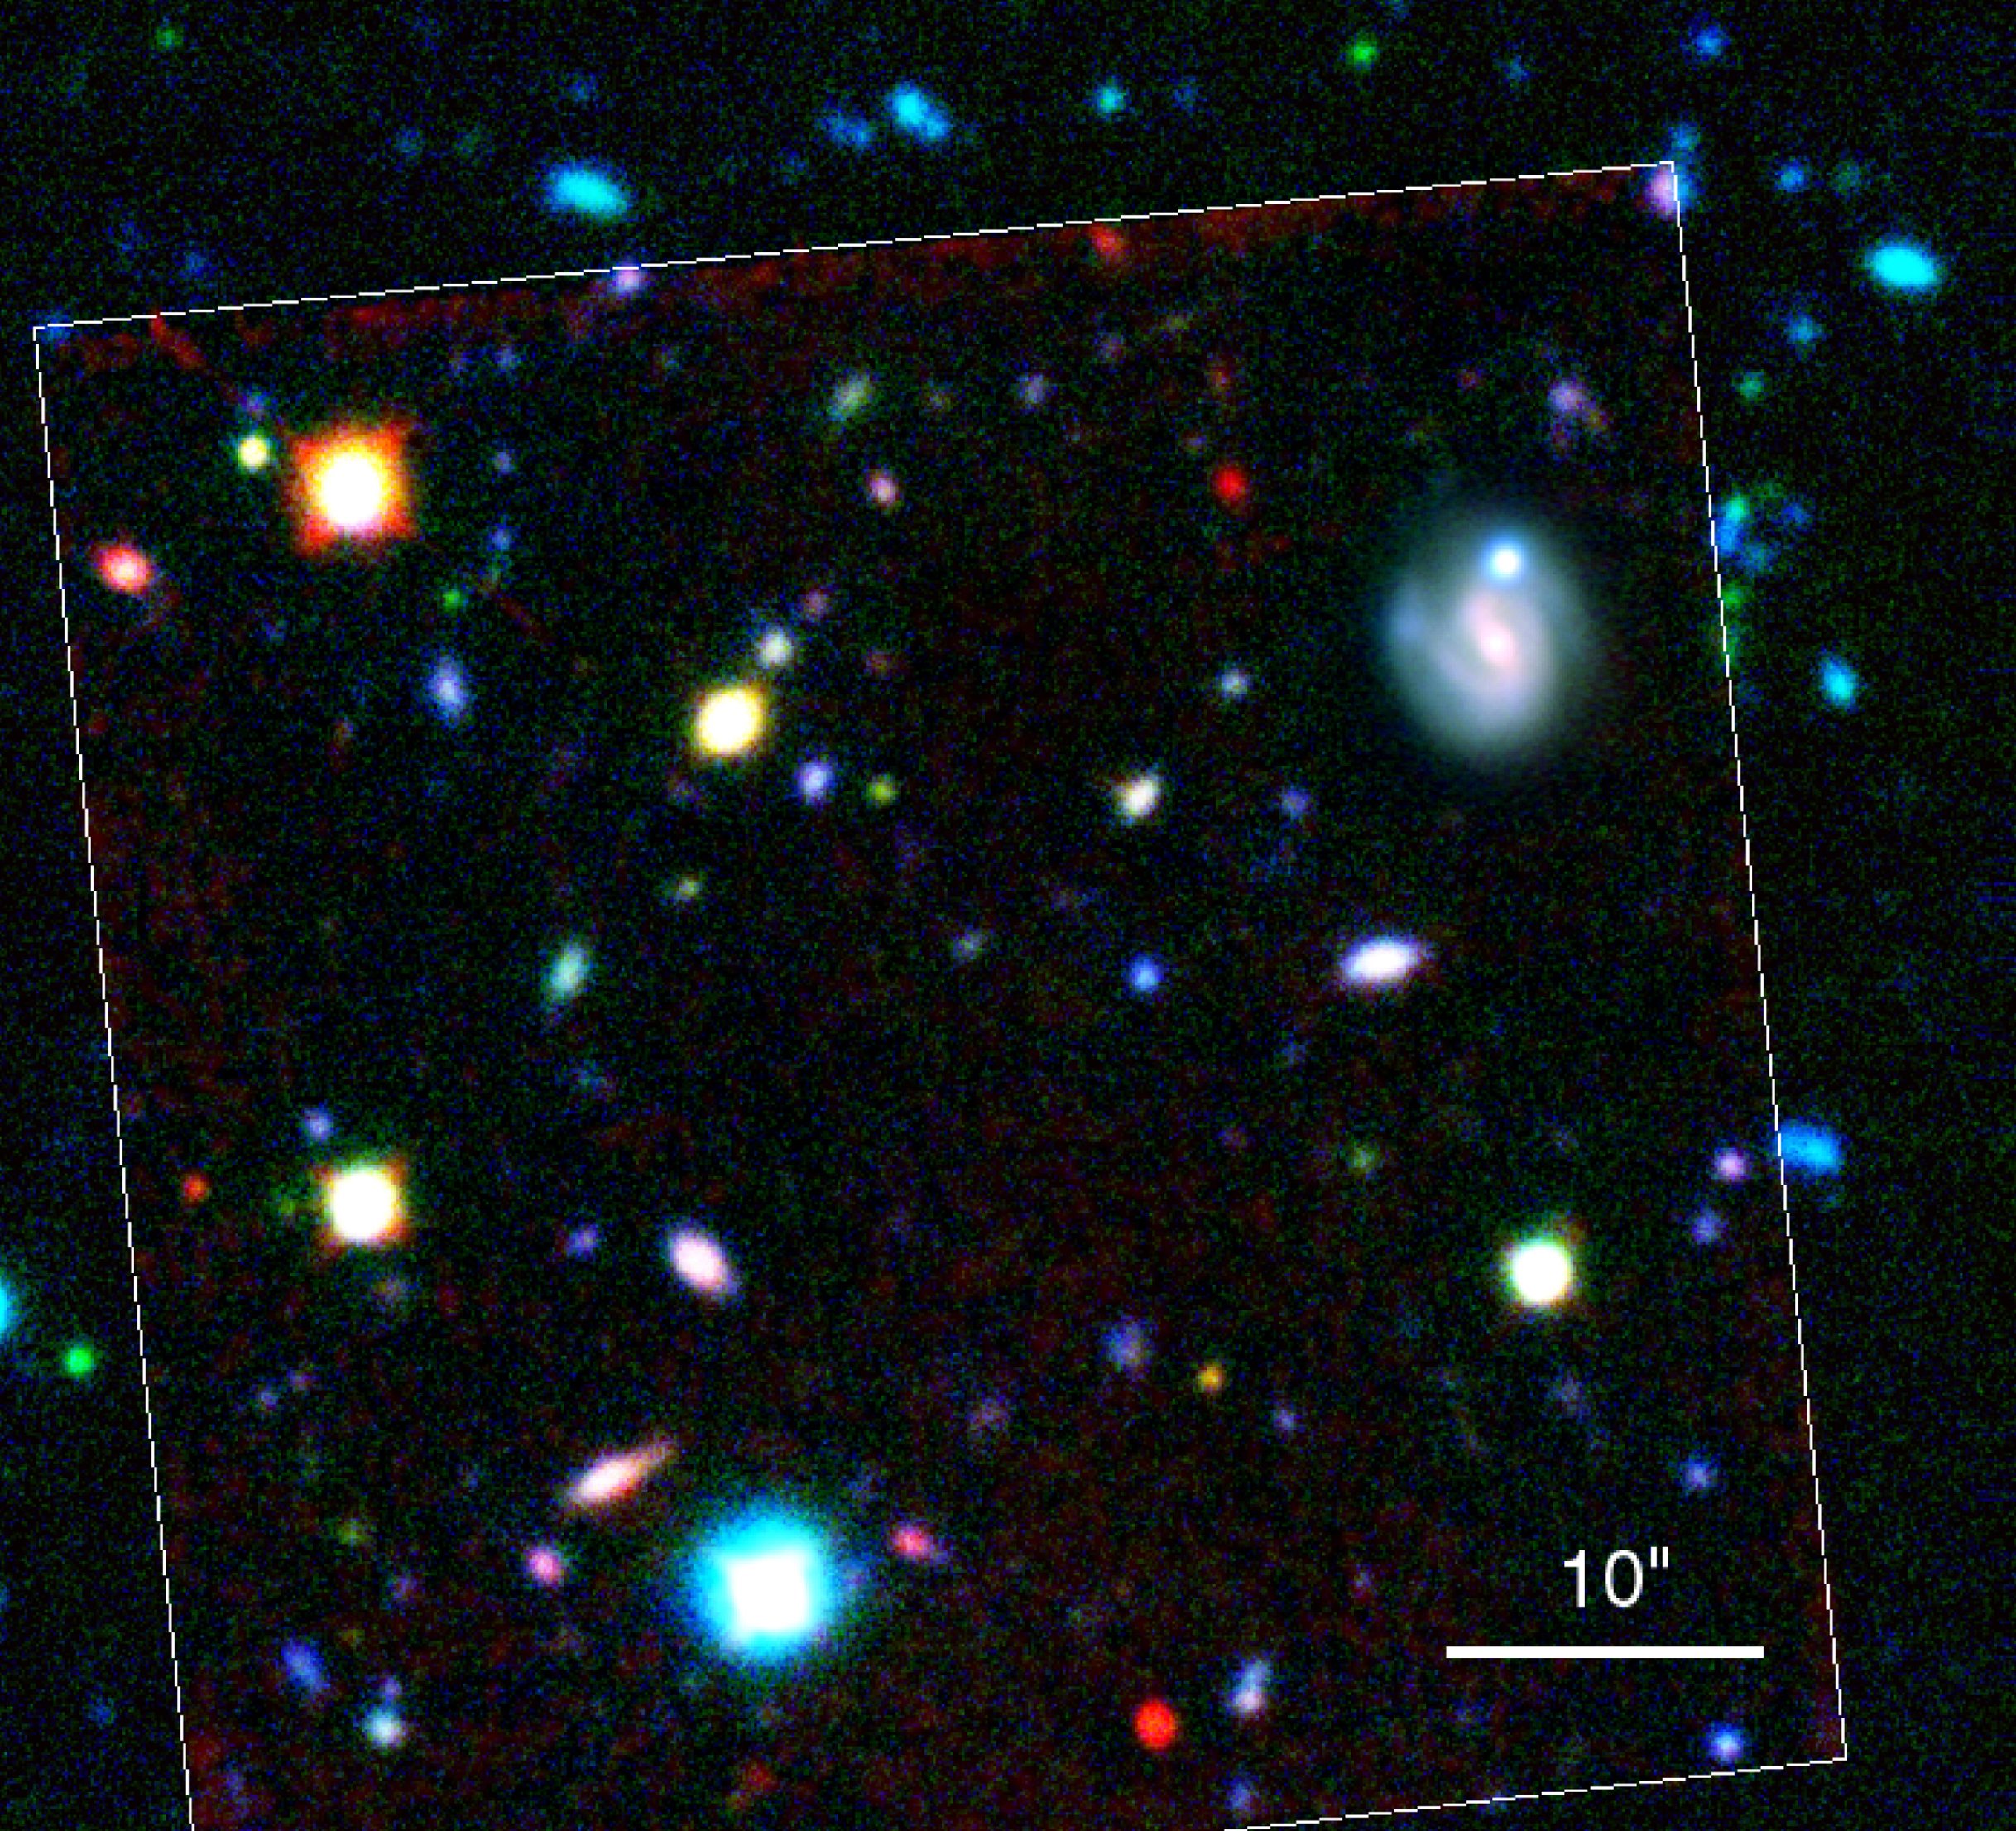

First images from VLT Science Verification Programme

This image is a colour composite of the HDF-S NICMOS field, constructed by combining VLT Test Camera images in U+B and R bands with a HST NICMOS near-IR H-band exposure. These images are displayed as blue, green and red, respectively. The NICMOS image was smoothed to match the angular resolution of the R-band VLT image. The boundary of the NICMOS image is also shown.

This photo is based on 16 U-frames (~370 nm; total exposure time 17800 seconds; mean seeing 0.71 arcsec) and 15 B-frames (~430 nm; 10200 seconds; 0.71 arcsec) were added and combined with 8 R frames (~600 nm; 7200 seconds; 0.49 arcsec) as well as a HST/NICMOS H-band frame(a H-band HST/NICMOS image from the ST-ECF public archive) (~1600 nm; 7040 seconds; 0.2 arcsec) to make this colour composite. Individual frames were flat-fielded and cleaned for cosmics before combination. The field shown measures 1.0 x 1.0 arcmin. North is up; East is to the left.

Credit: ESO